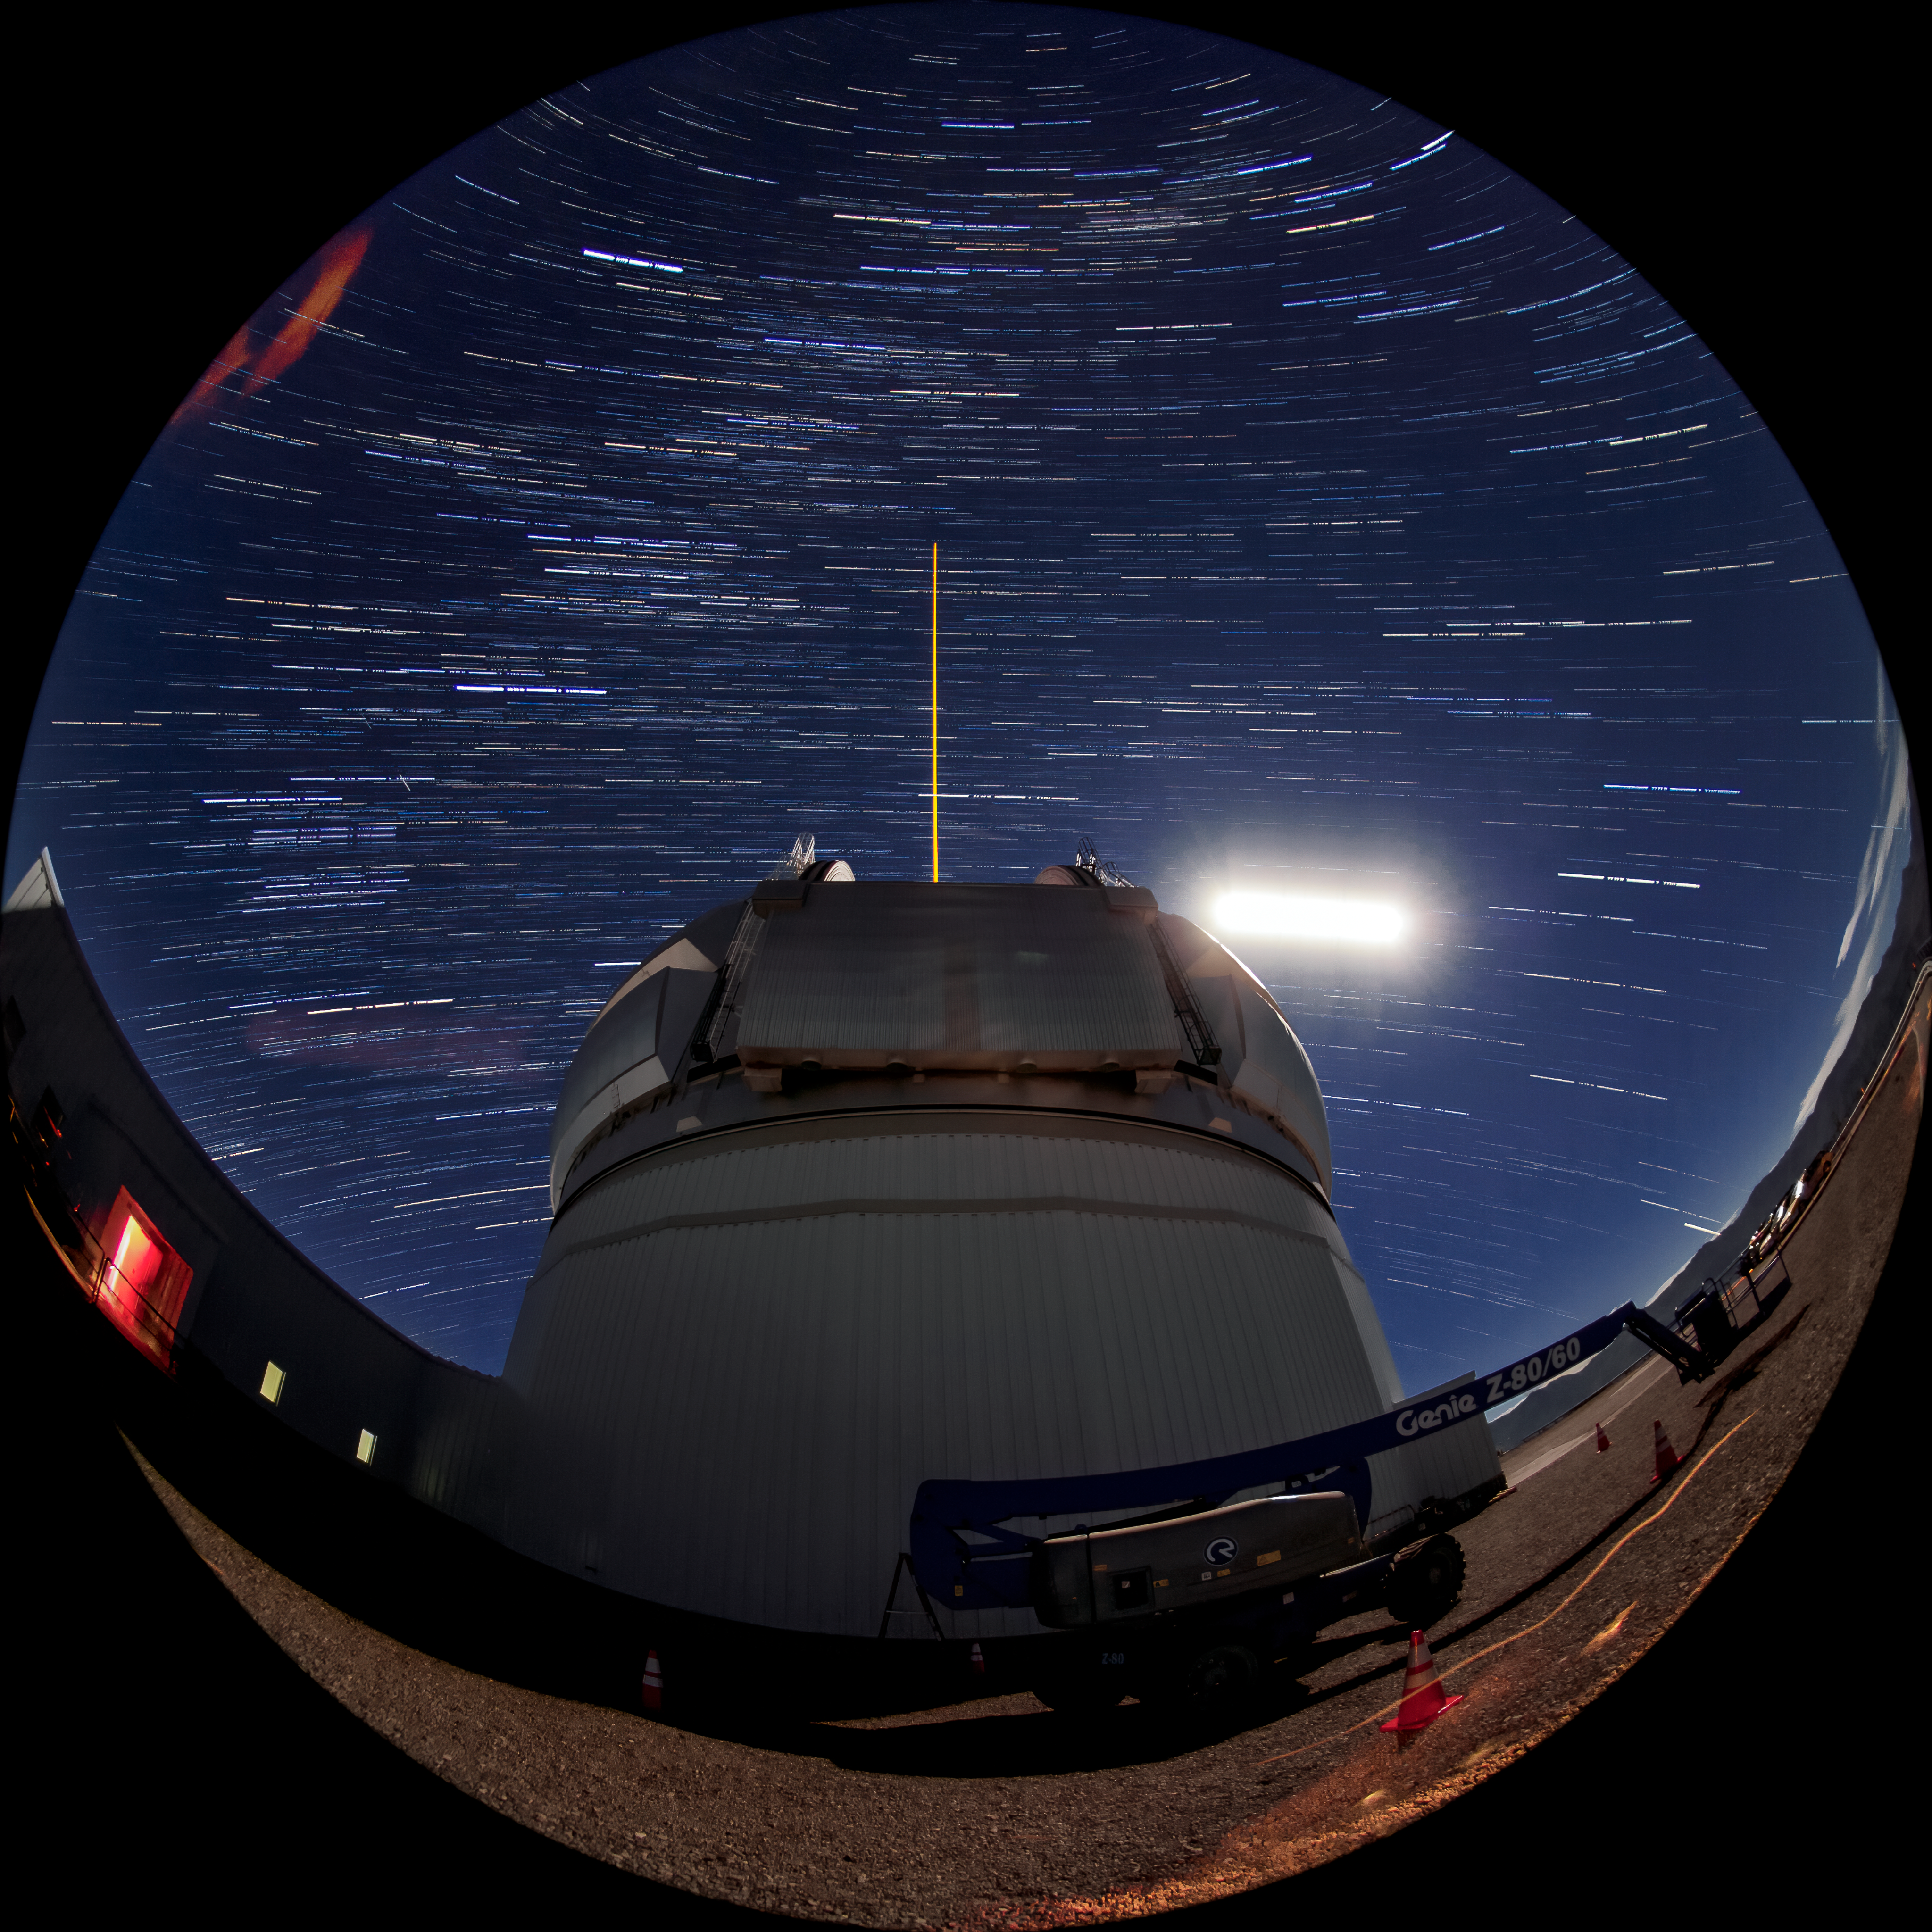

Moon and Star Trails Over Gemini South

This photo shows many stars and the Moon trailing across the night sky over the course of a long exposure, but you can also see Gemini South's laser guide star system in action. The laser interacts with particles in the Earth's upper atmosphere and allow for real-time corrections of the telescope's optics to compensate for atmospheric turbulence. Gemini South is a part of the International Gemini Observatory, a program of NSF NOIRLab.

Credit: International Gemini Observatory/NOIRLab/AURA/NSF/M. Paredes